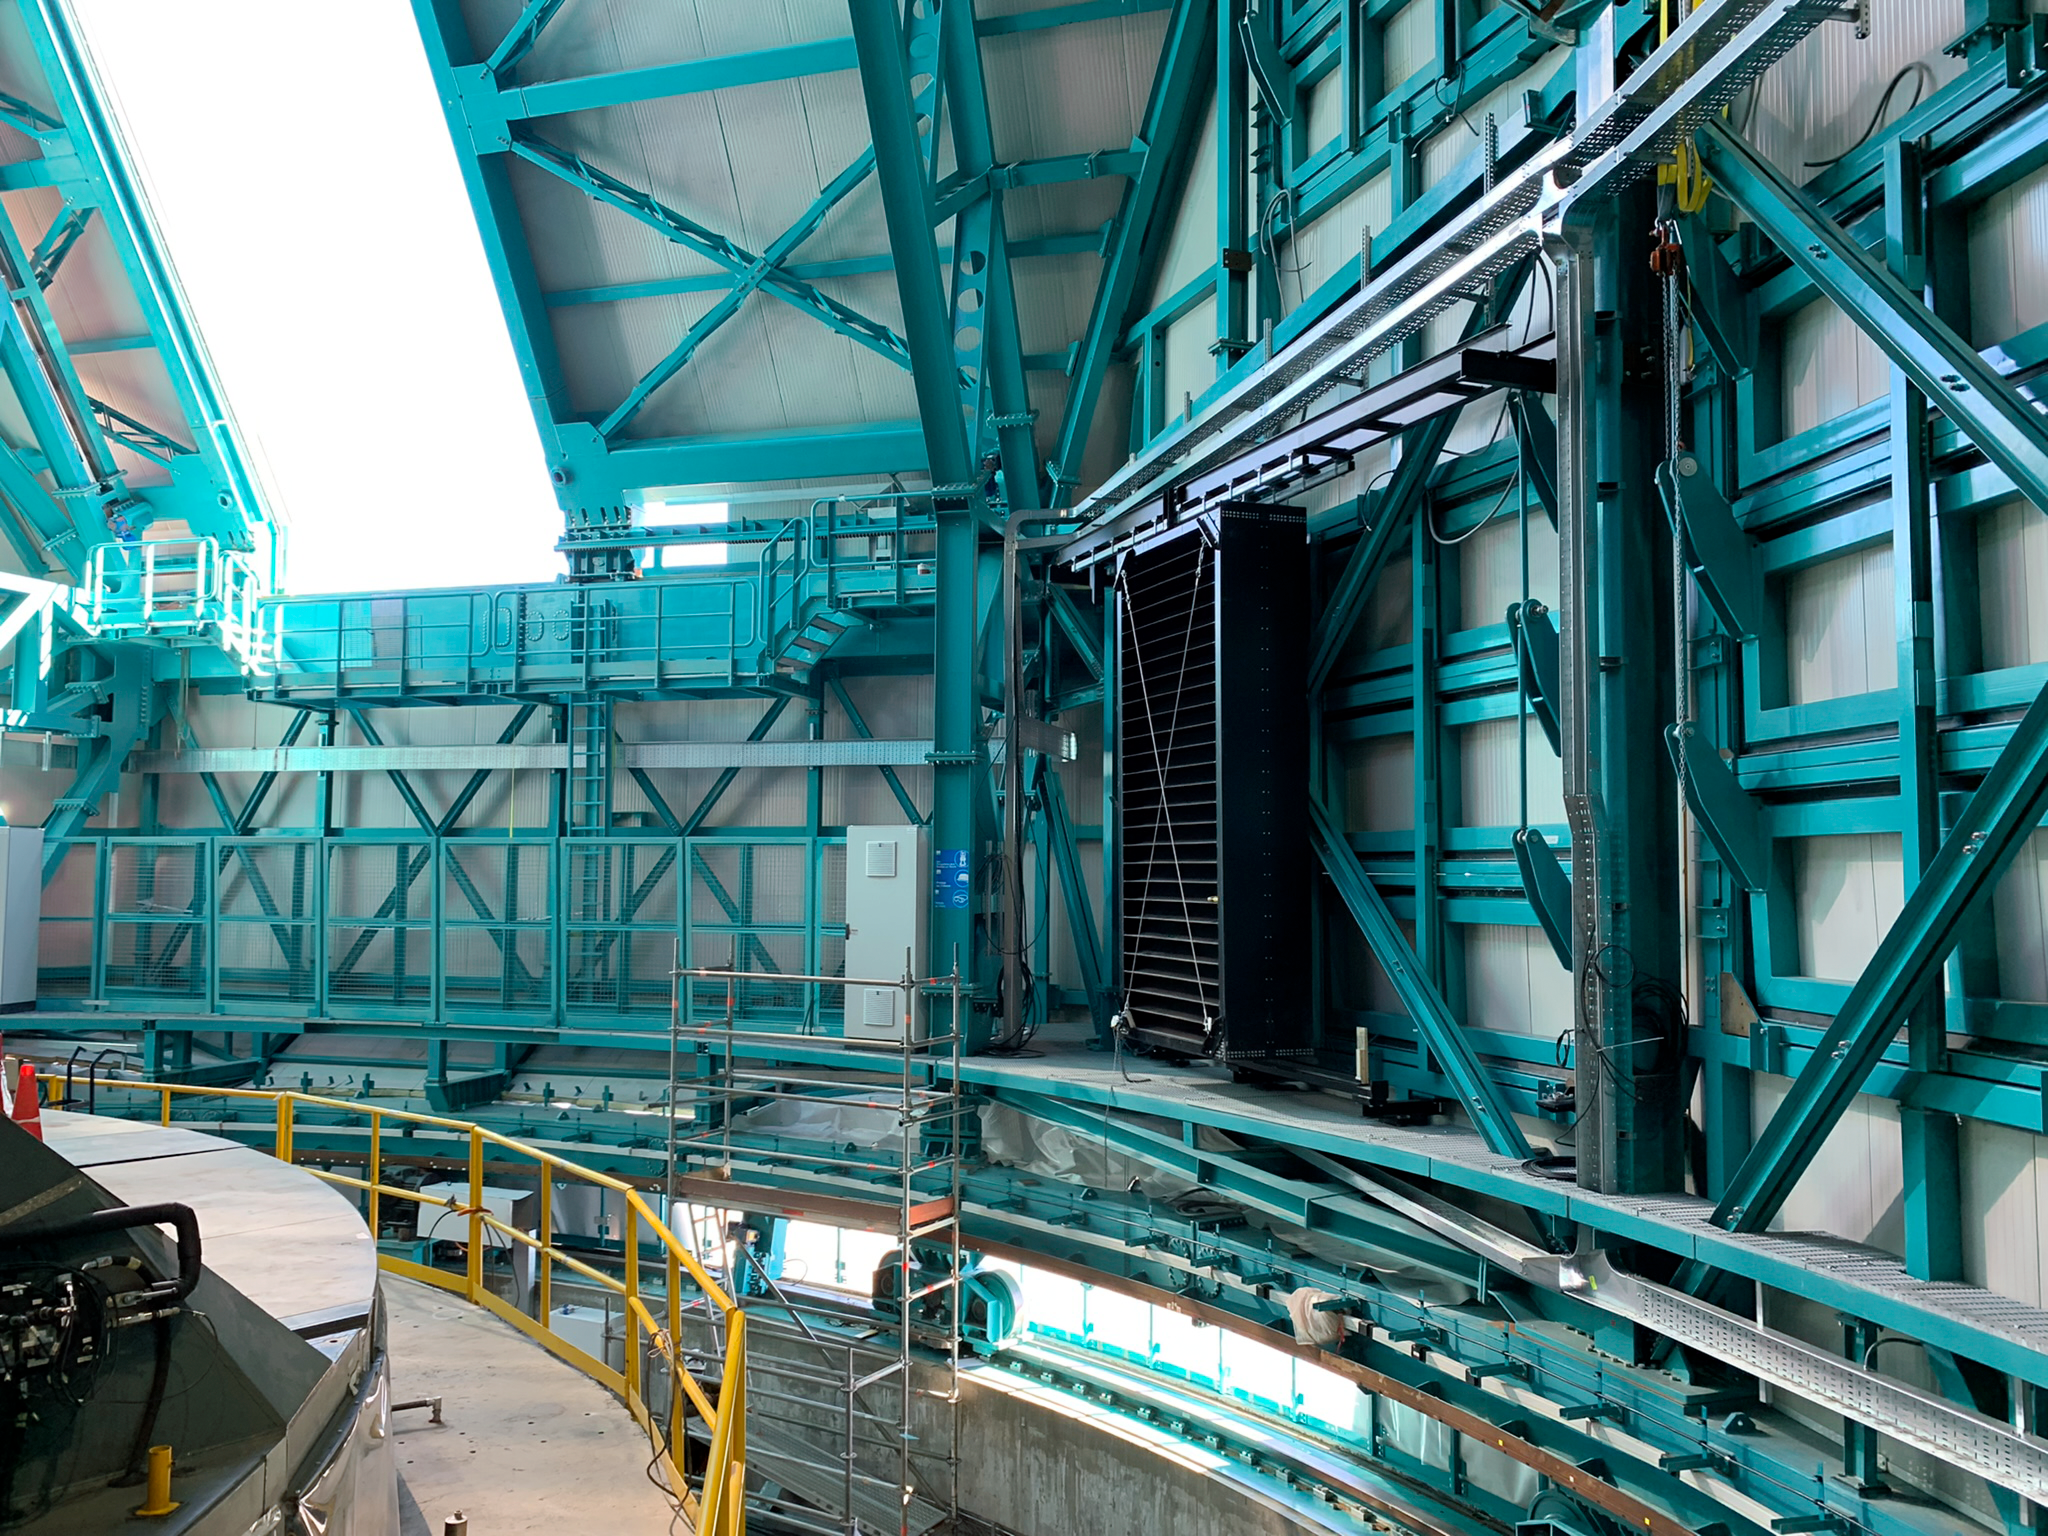

Rubin Observatory Light Baffles

The bright moon can cause reflections that will find their way to the focal plane of LSSTCam at Rubin Observatory. To minimize this, light baffles are to be deployed behind each set of louvers. A single unit (black) is seen here. The rest of the components to make all the remaining baffles are on site. Each baffle will be lifted through the dome slit and then installed behind a louver.

Credit: RubinObs/NOIRLab/SLAC/NSF/DOE/AURA/B. Blum